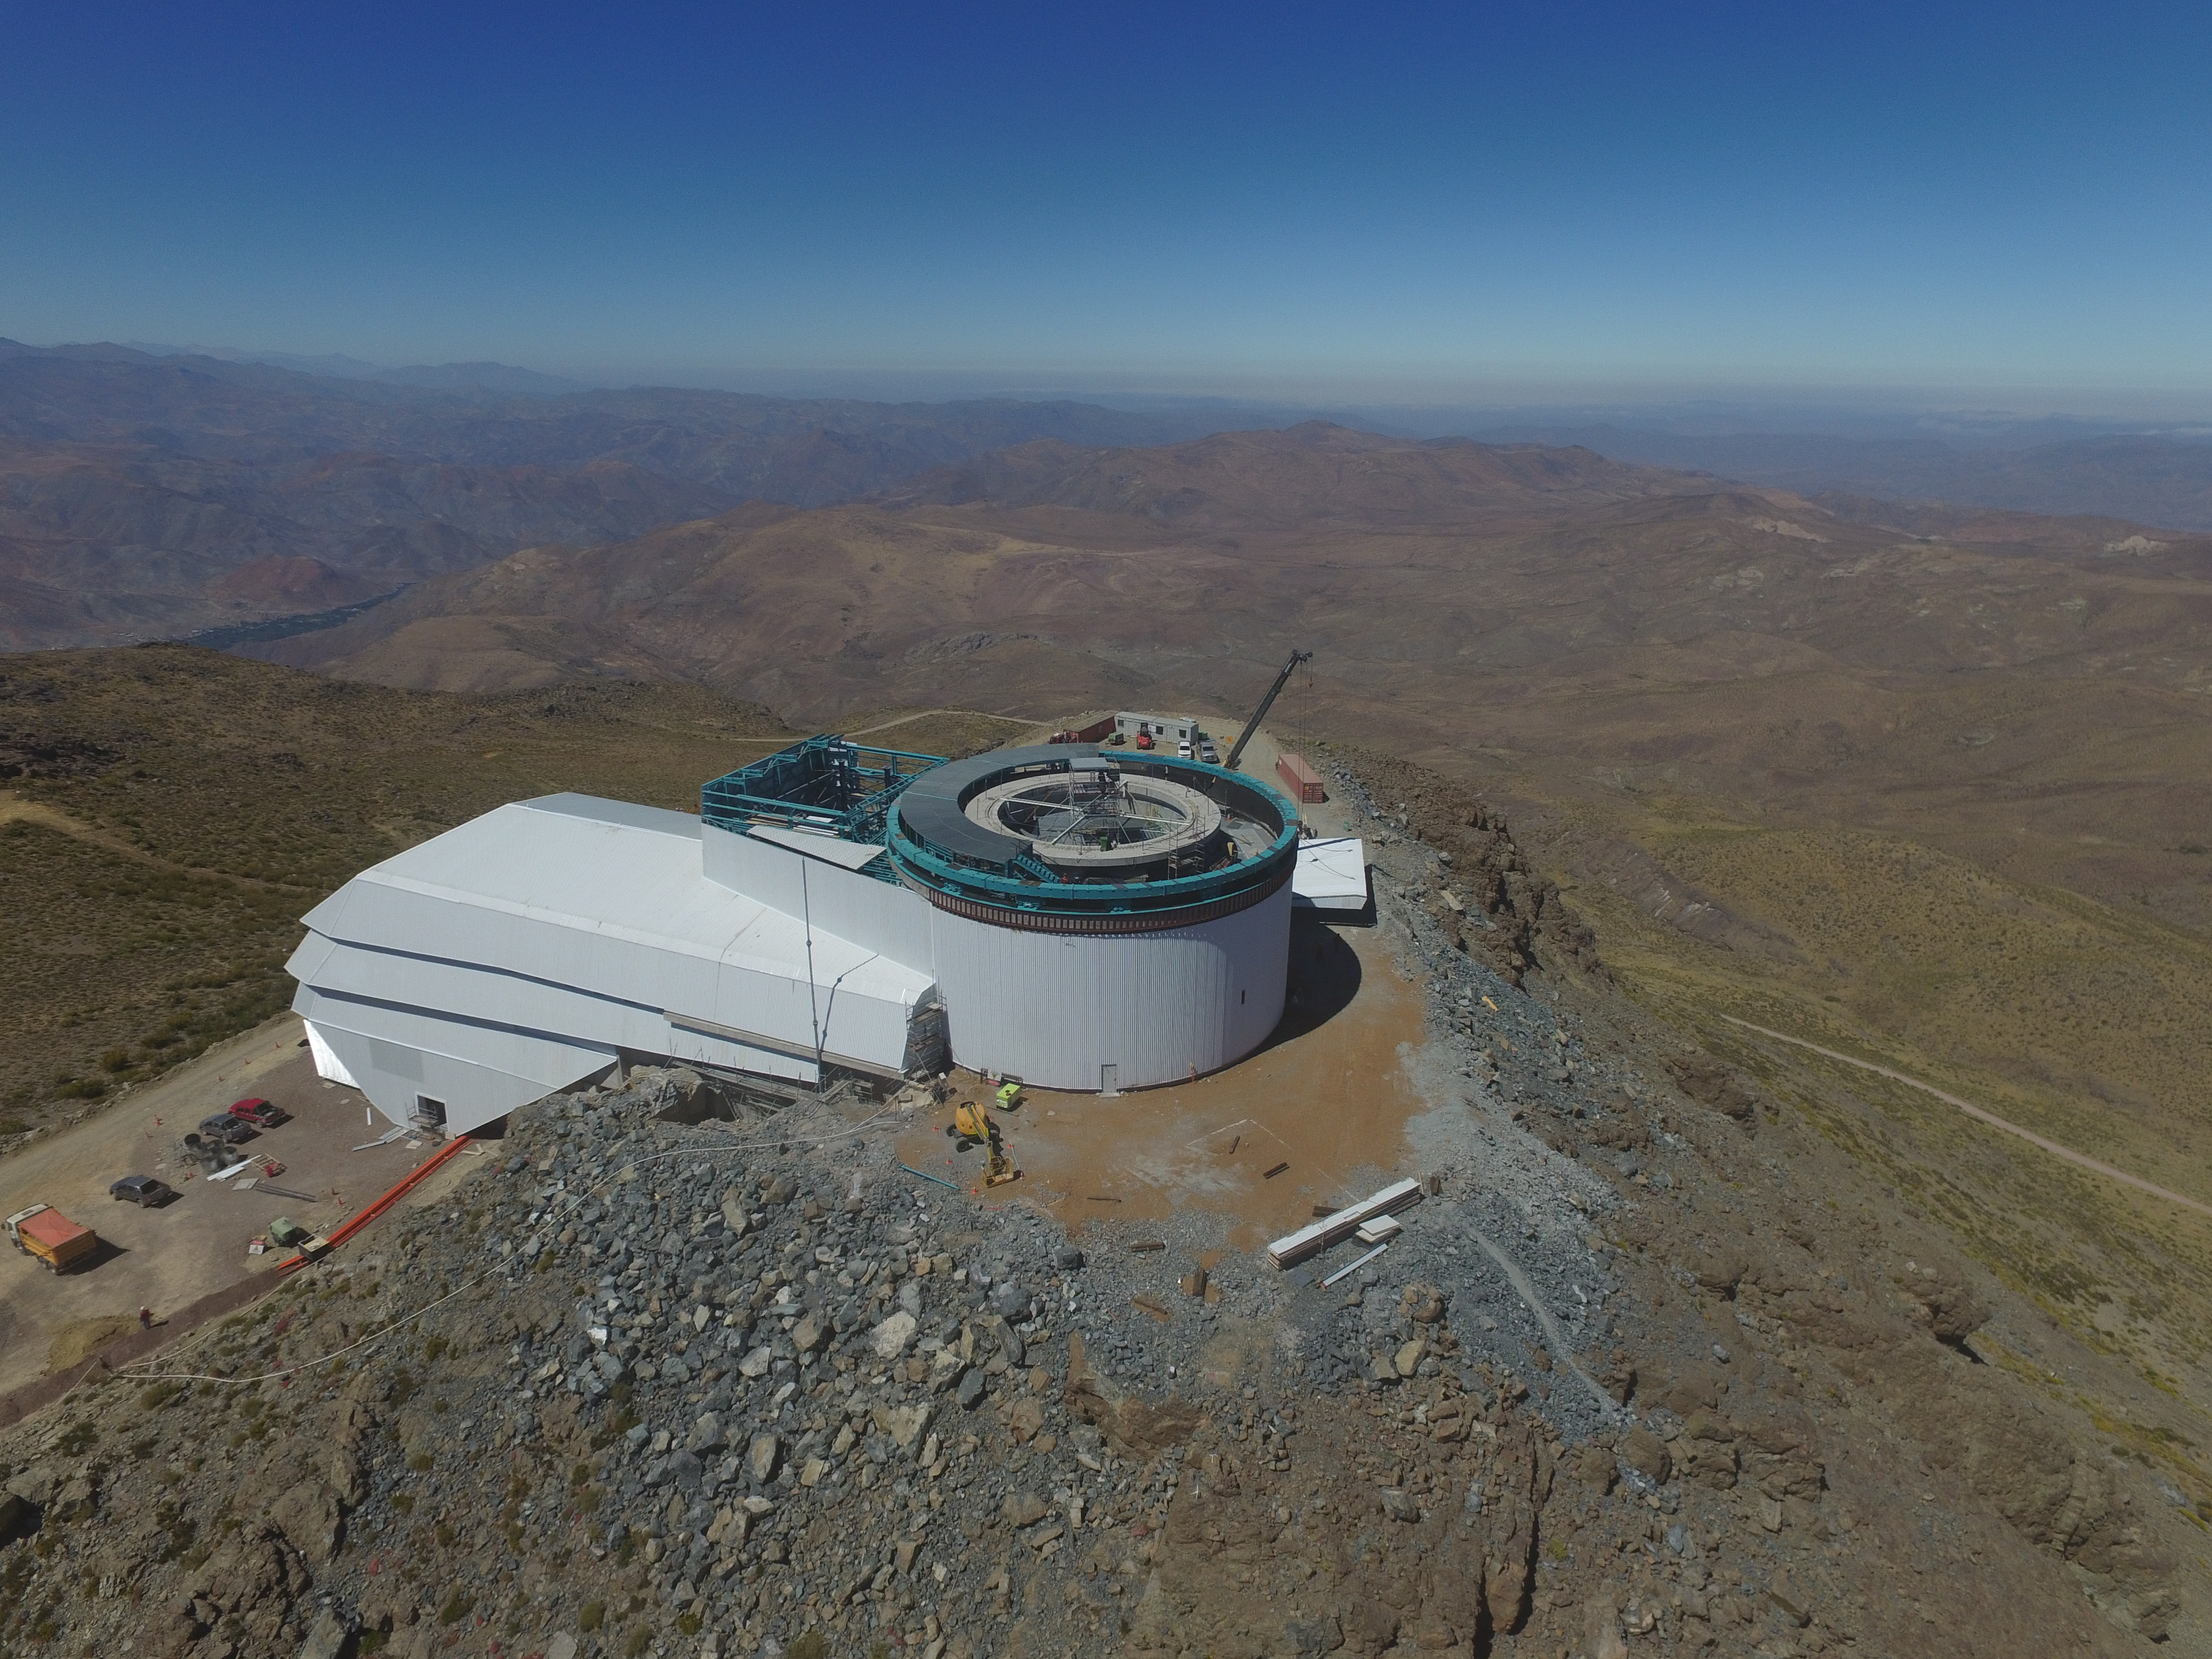

Drone Photo of LSST Facility and Environs December 2017

LSST Assembly Integration Verification (AIV) Manager Jacques Sebag submitted these aerial drone photos of the LSST facility, taken on December 28. The photos were taken after the LSST team collaborated with subcontractor Besalco to move the facility mobile roof to the flat area located on the north side of the lower enclosure. Congratulations to all for this achievement at the end of 2017!

Credit: Rubin Observatory/NSF/AURA